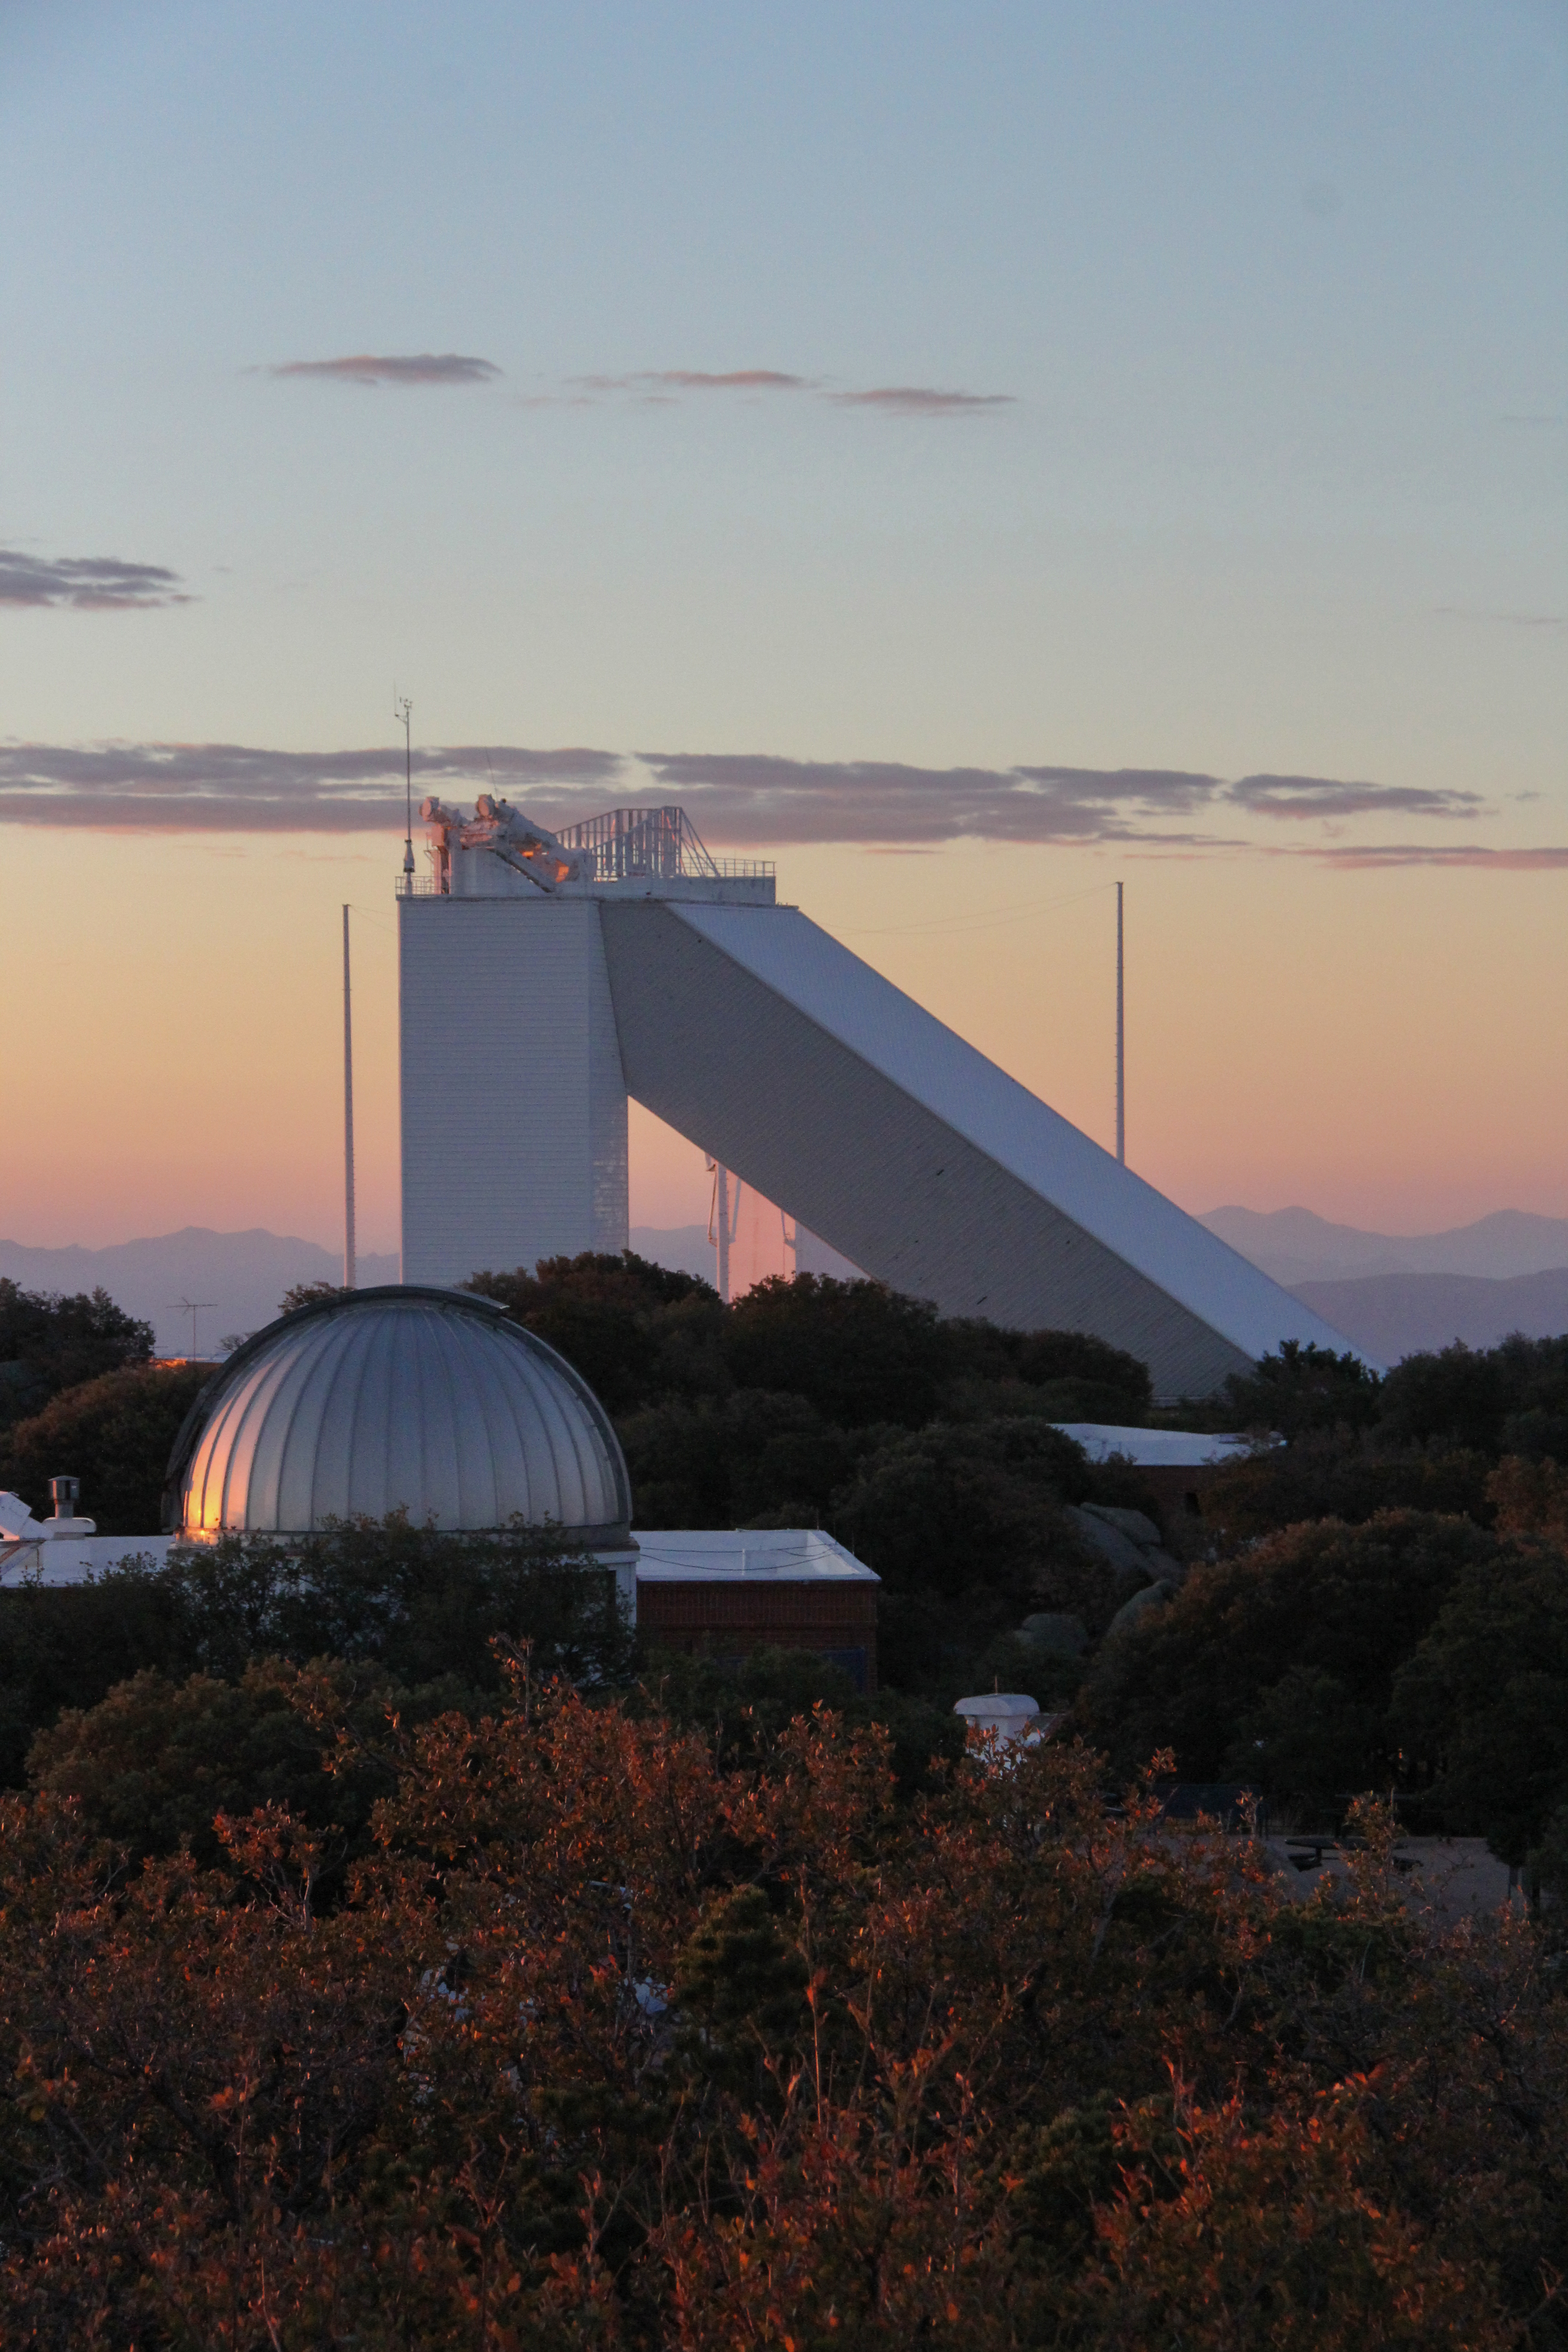

Sunset at the McMath-Pierce Solar Telescope

Sunset at the McMath-Pierce Solar Telescope at Kitt Peak National Observatory, AZ.

Credit: KPNO/NOIRLab/NSF/AURA/P. Marenfeld